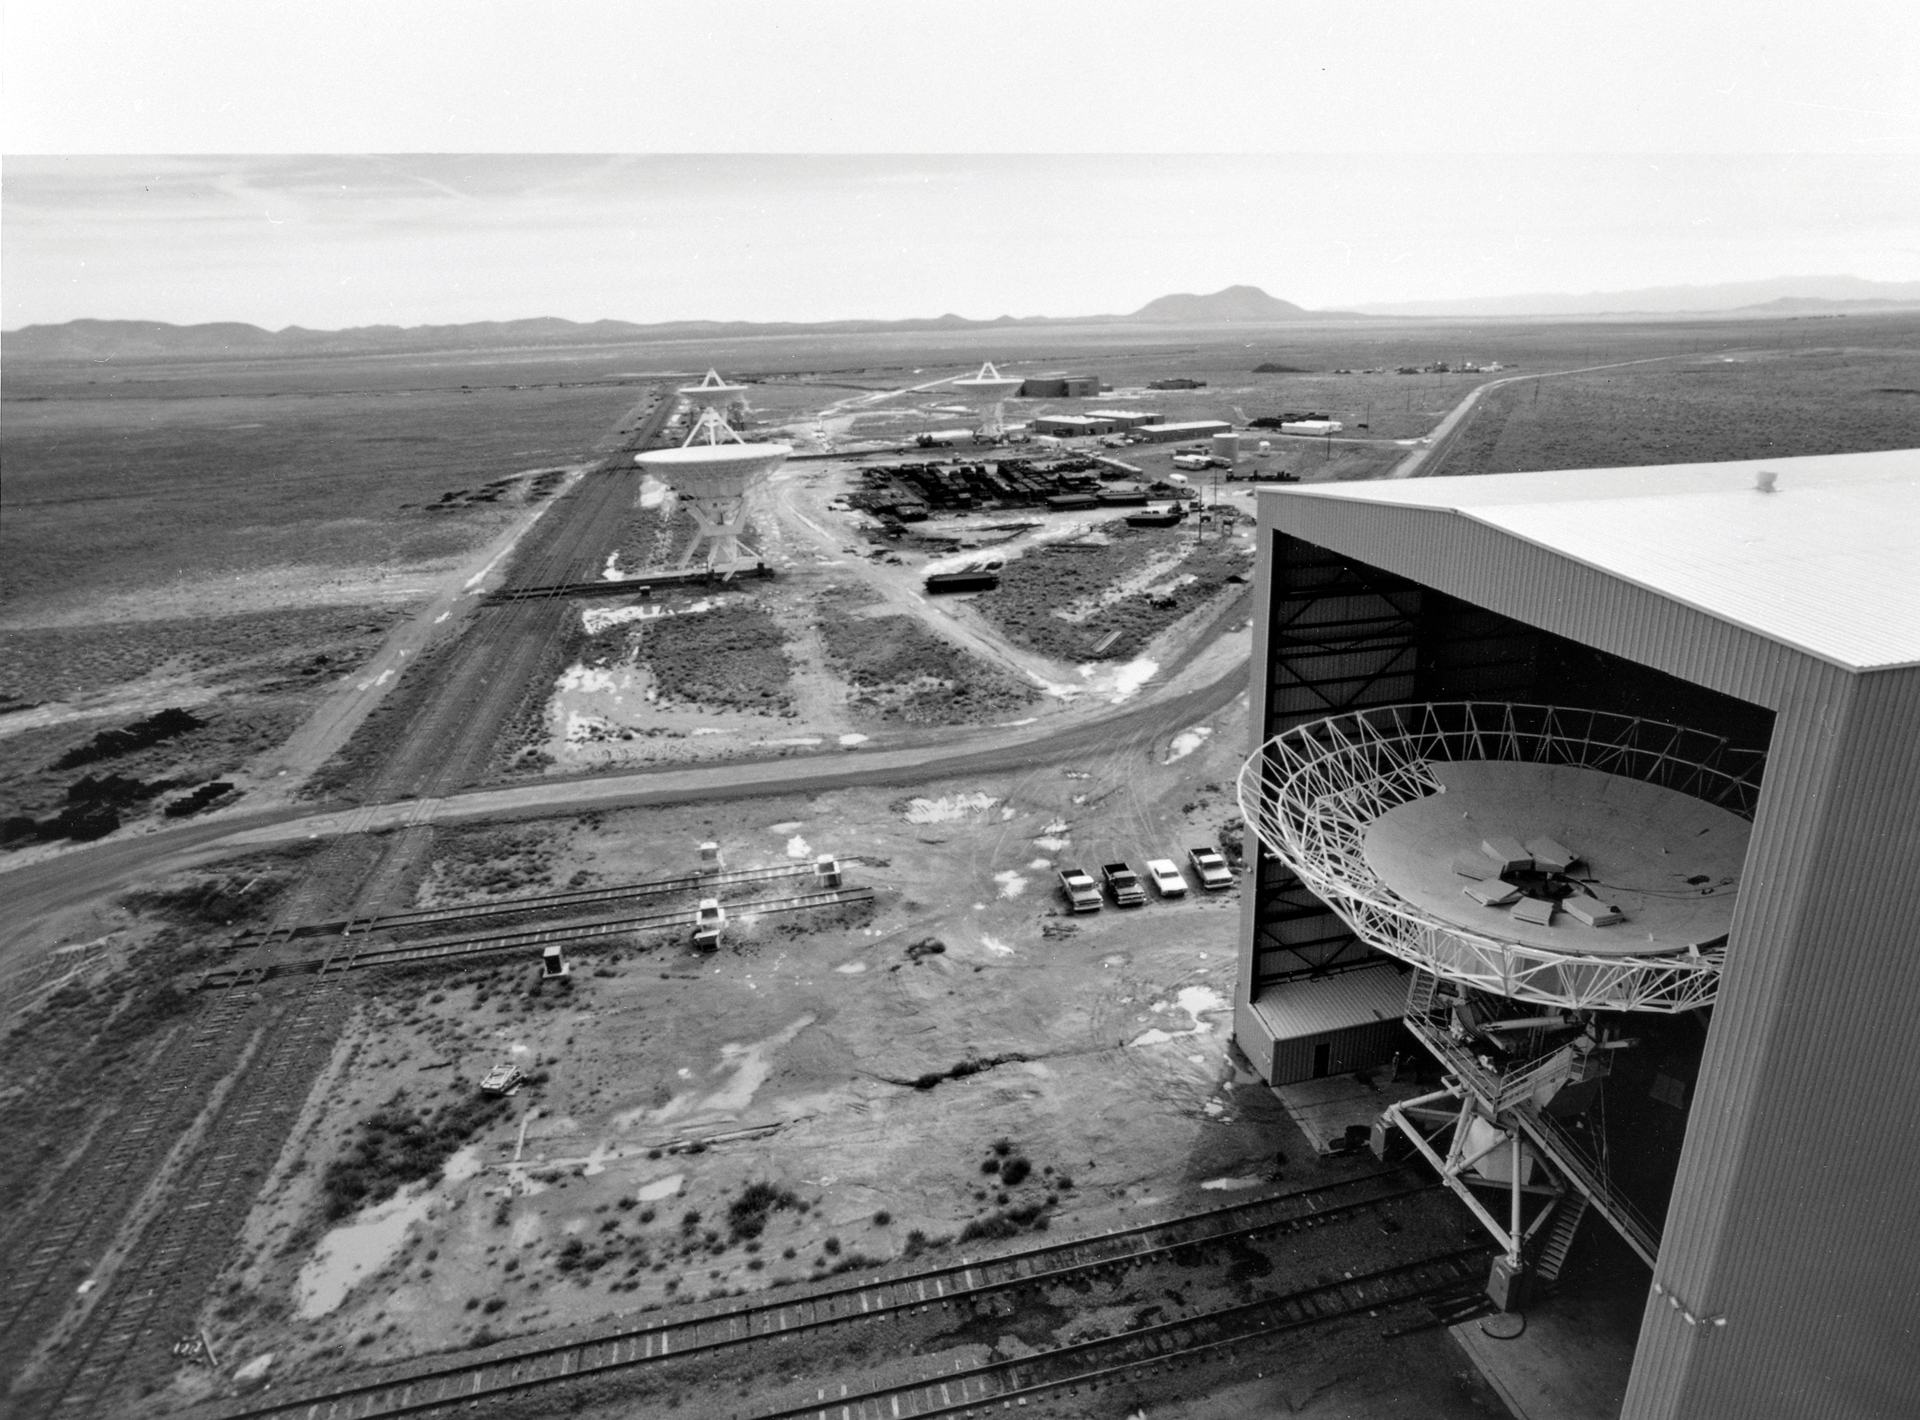

Building a VLA Dish in the Barn

Credit: NRAO/AUI/NSF